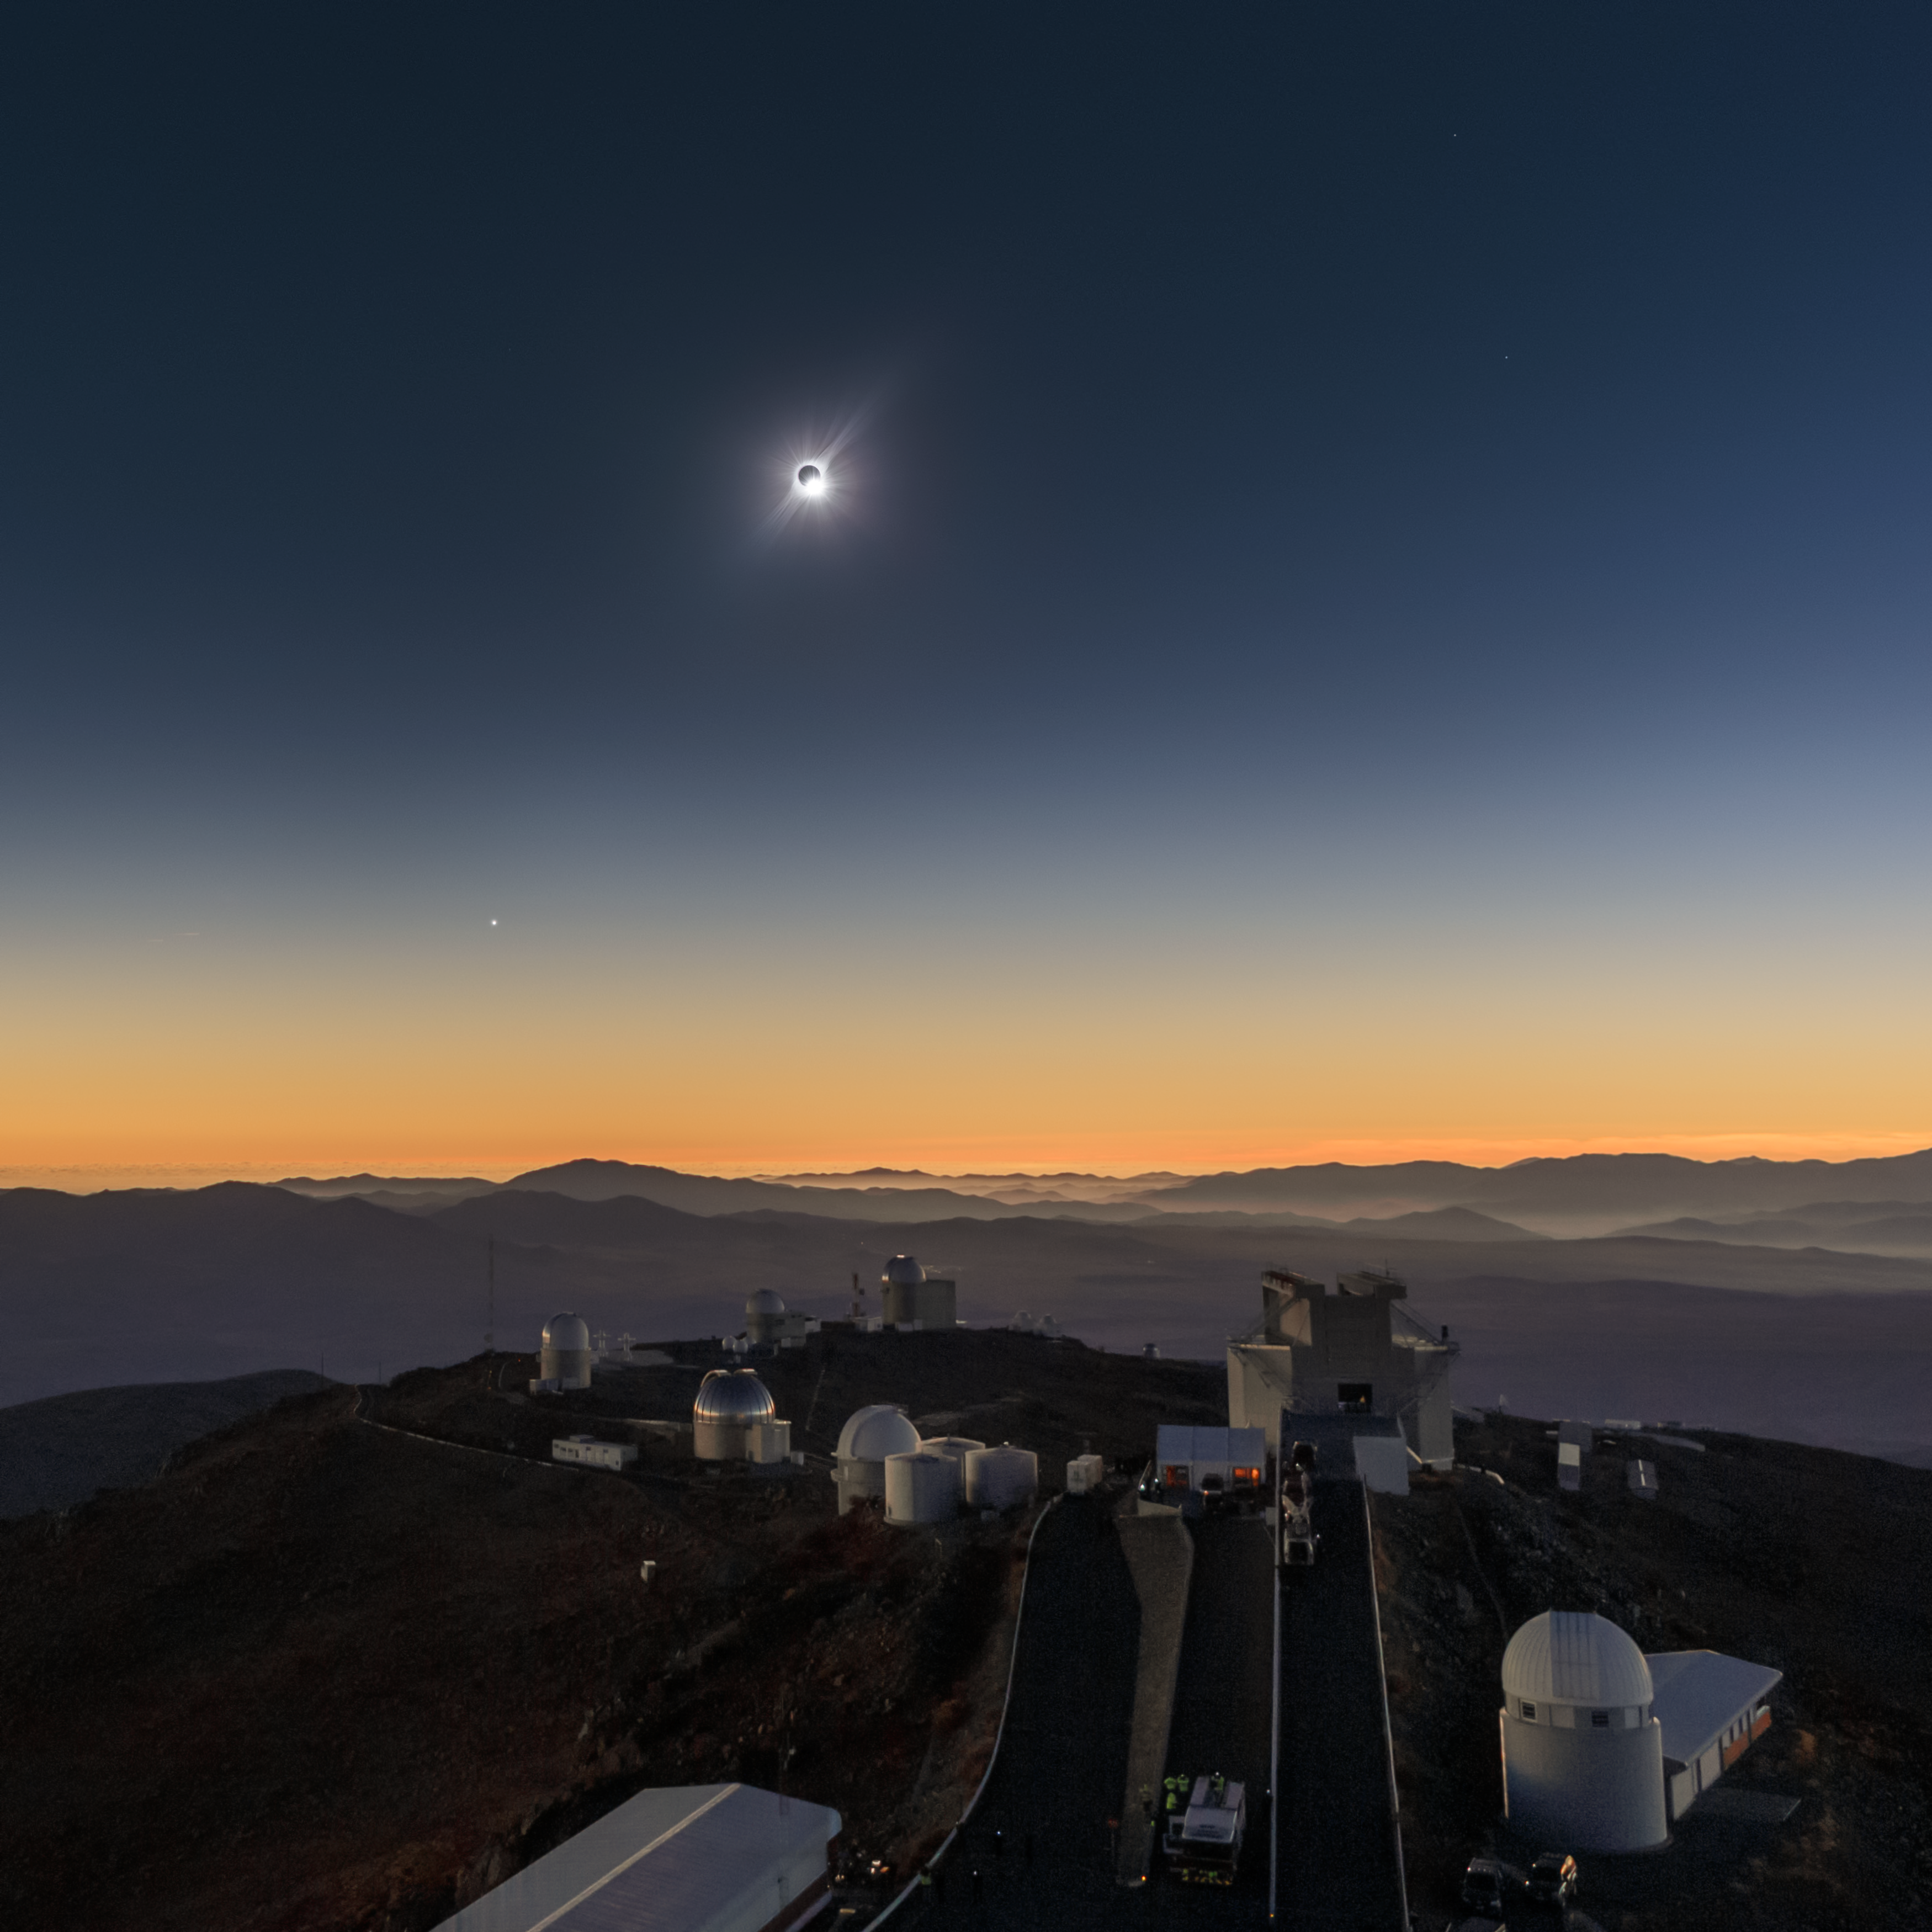

Solar Eclipse in La Silla 2019

The solar eclipse at La Silla in Chile.

Credit: ESO/P. Aniol, M. Druckmüller, P. Horálek